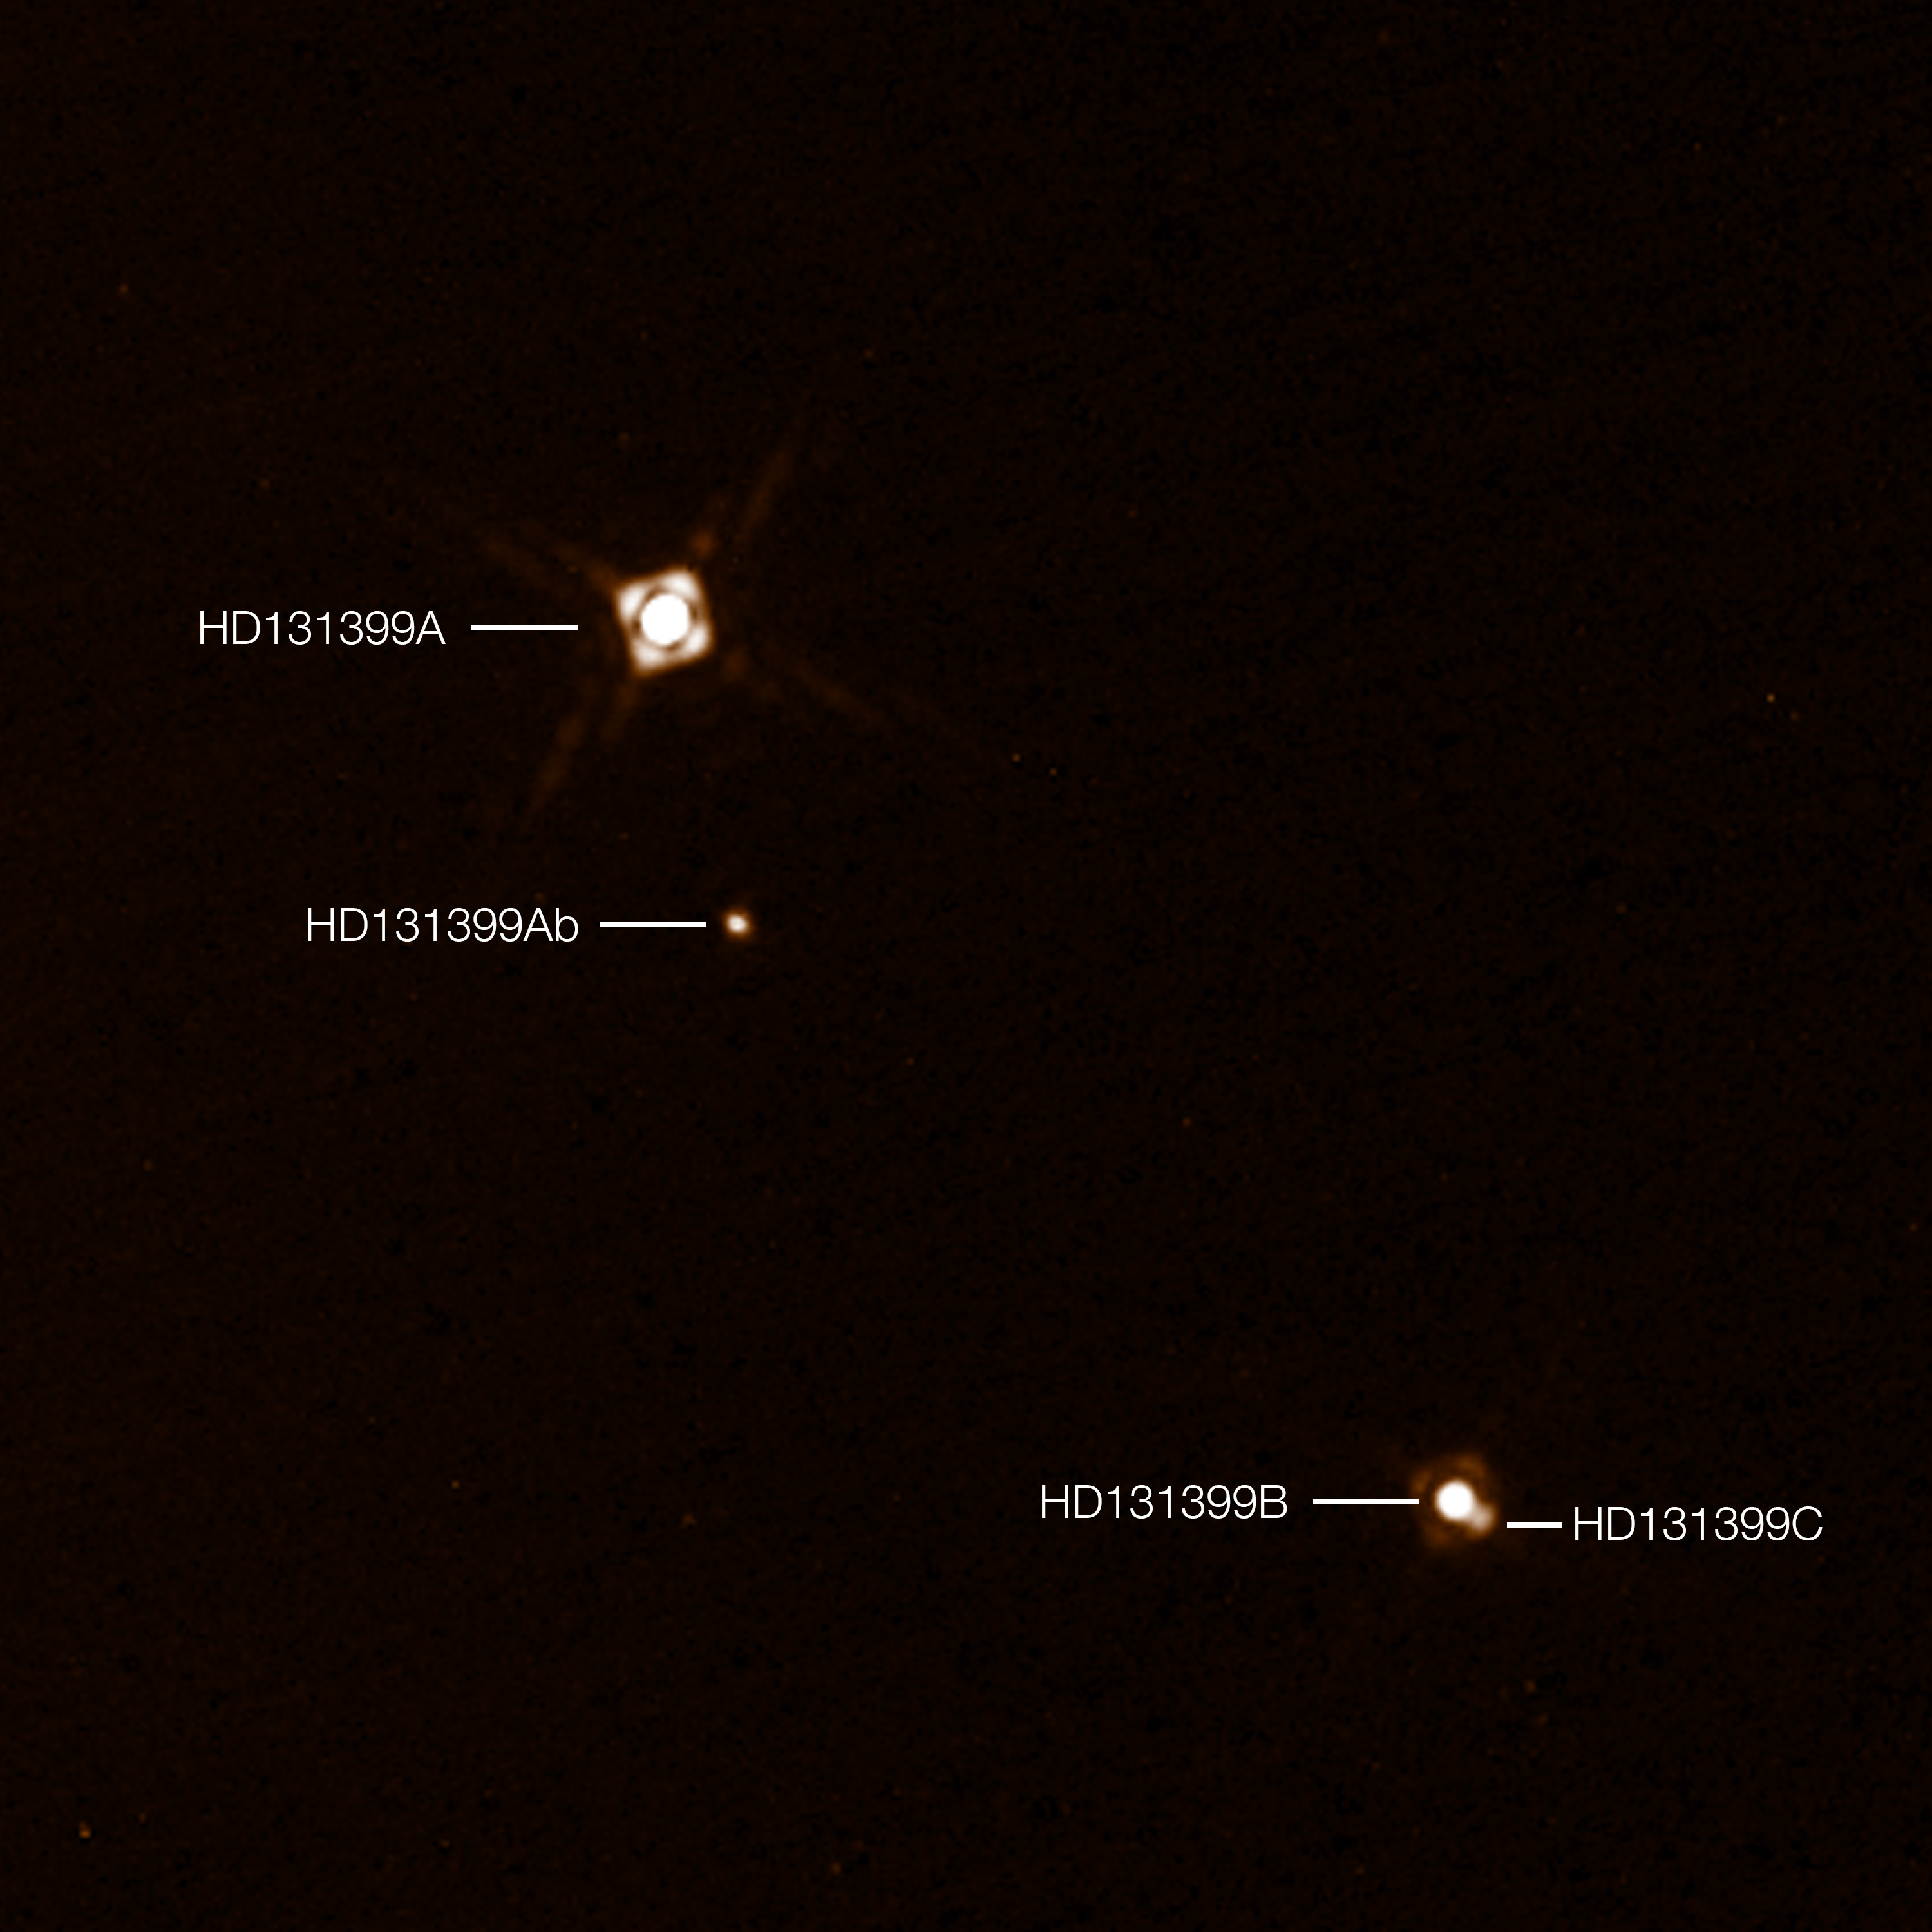

SPHERE observations of the planet HD 131399Ab

This annotated composite image shows the newly discovered exoplanet HD 131399Ab in the triple-star system HD 131399. The image of the planet was obtained with the SPHERE imager on the ESO Very Large Telescope in Chile. This is the first exoplanet to be discovered by SPHERE and one of very few directly-imaged planets. With a temperature of around 580 degrees Celsius and an estimated mass of four Jupiter masses, it is also one of the coldest and least massive directly-imaged exoplanets.

This picture was created from two separate SPHERE observations: one to image the three stars and one to detect the faint planet. The planet appears vastly brighter in this image than in would in reality in comparison to the stars.

Edit (19 April 2022): Observations conducted over the past few years have revealed that the object identified as HD 131399Ab is not a planet, but rather a background star.

Credit: ESO/K. Wagner et al.